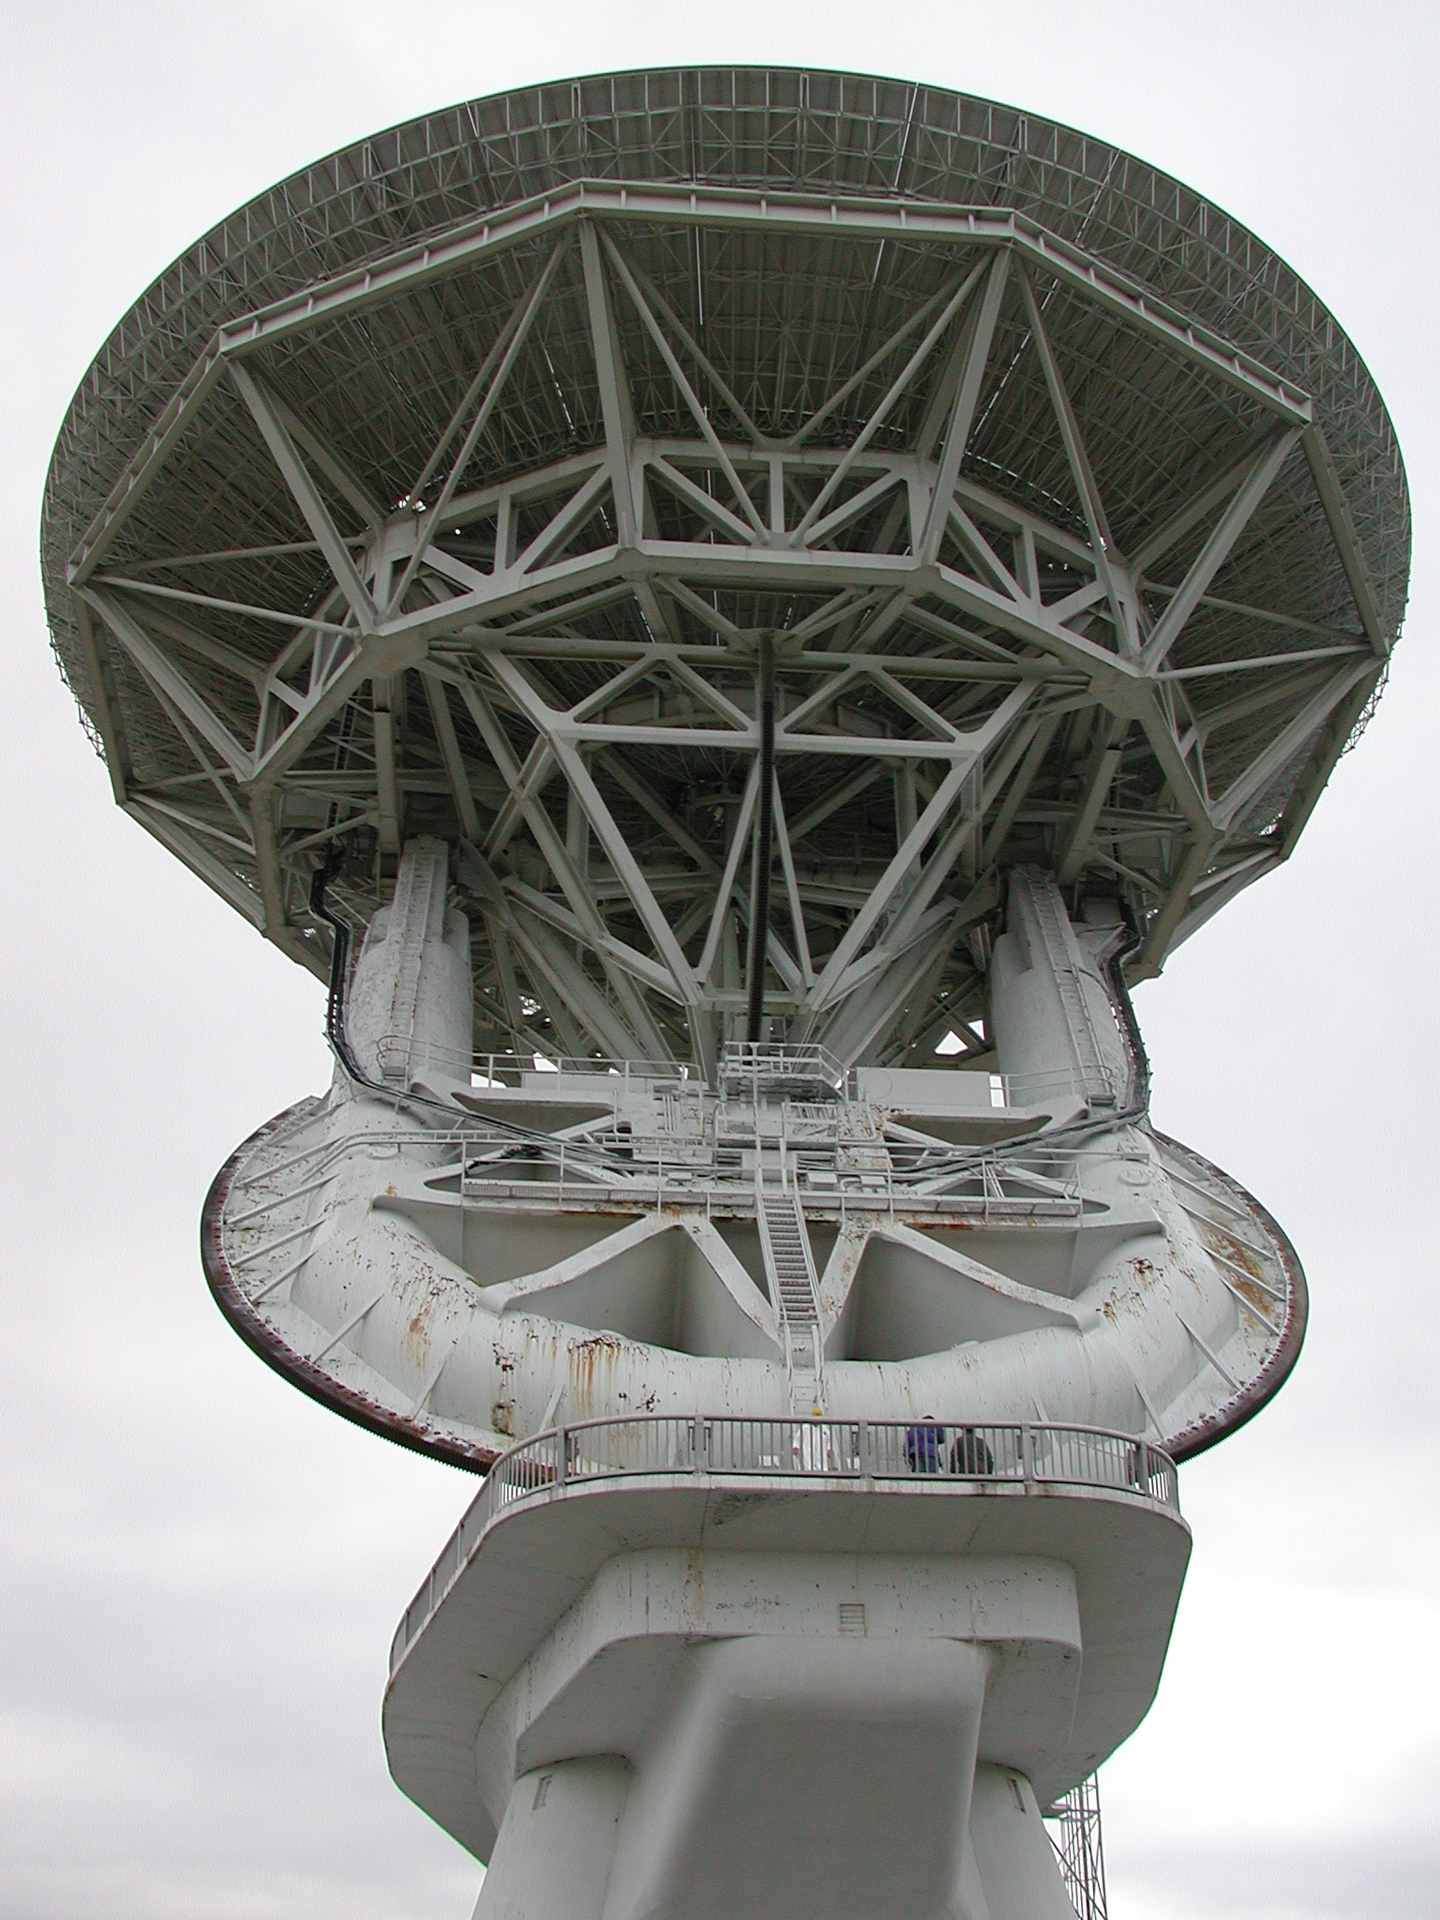

An Incredible 140-foot

The 140-foot dish of this telescope in Green Bank, West Virginia is supported by a 266-ton aluminum dish superstructure (BUS). A huge yoke is attached to the tilting axis that runs through the BUS, allowing the enture dish to dip and lift on a 42-foot diameter gear. The yoke's middle is anchored to a 67-foot long shaft that is parallel to the axis of the Earth. The yoke can then turn on its huge gear against the spinning of the Earth to let the 140-foot (43-meter) telescope track objects in the sky.

Credit: NRAO/AUI/NSF